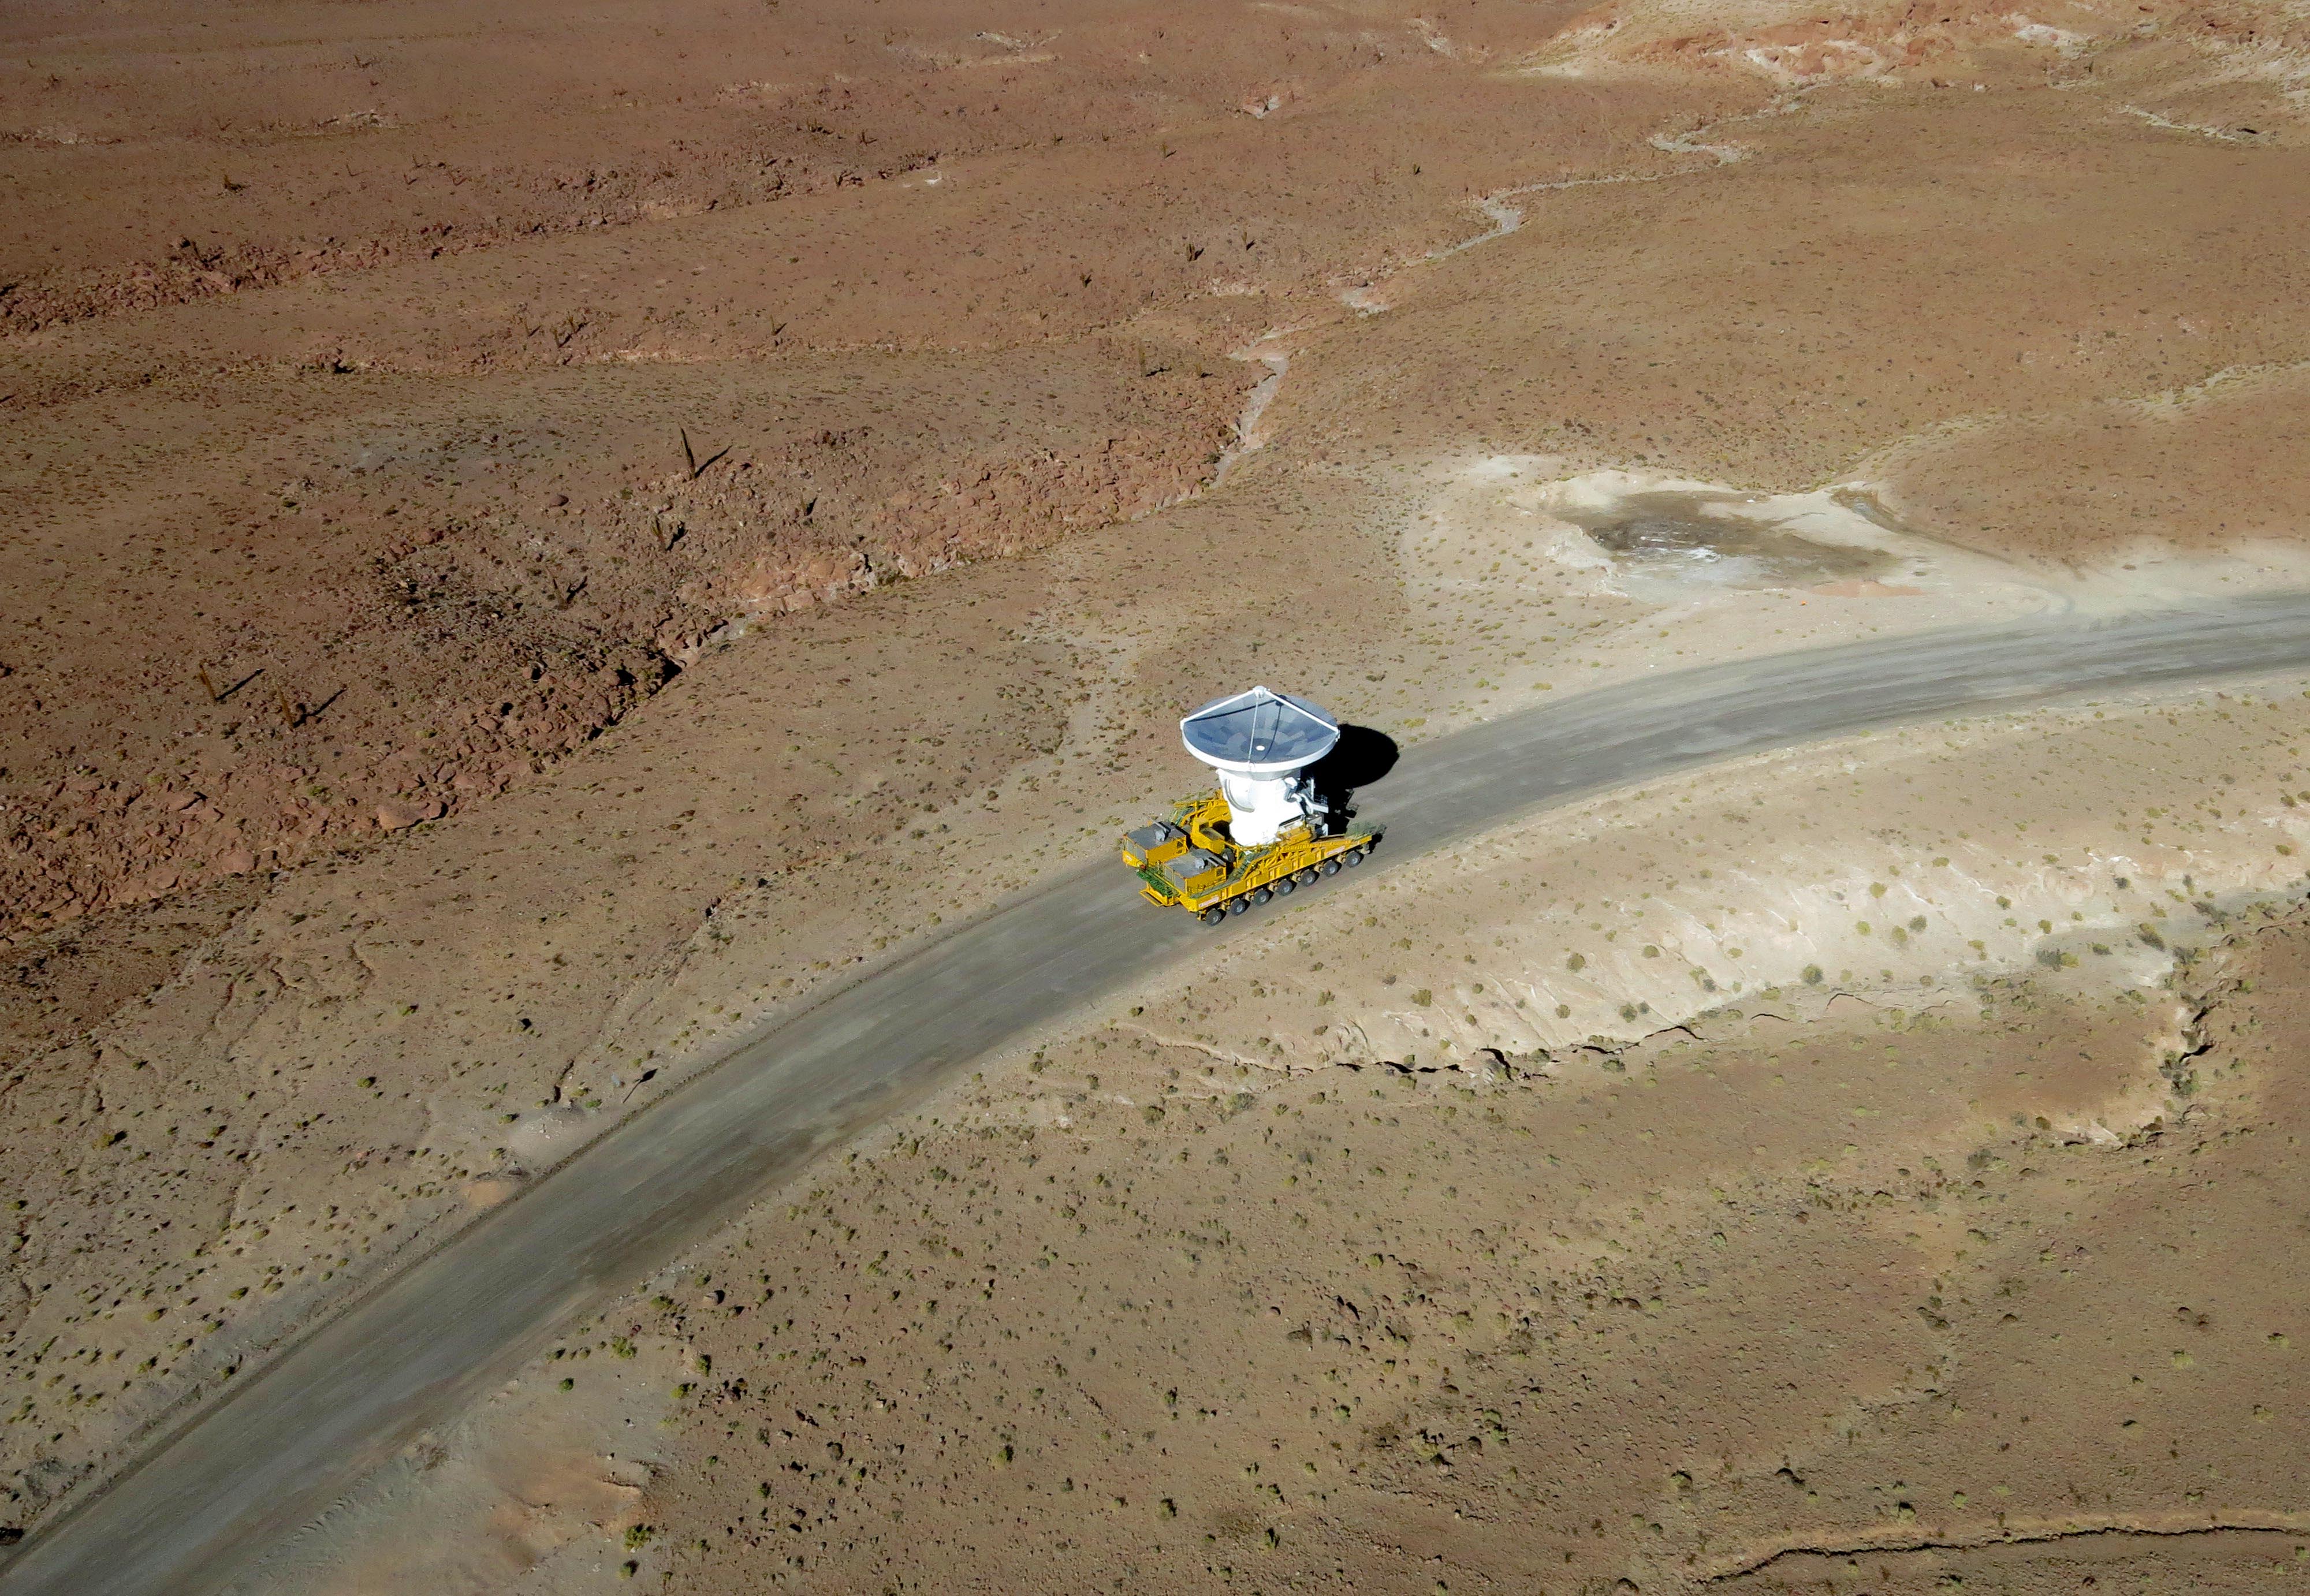

Arrival of the 10th antenna

Arrival of the 10th antenna to the Chajnantor Plateau.

Credit: ALMA (ESO/NAOJ/NRAO)